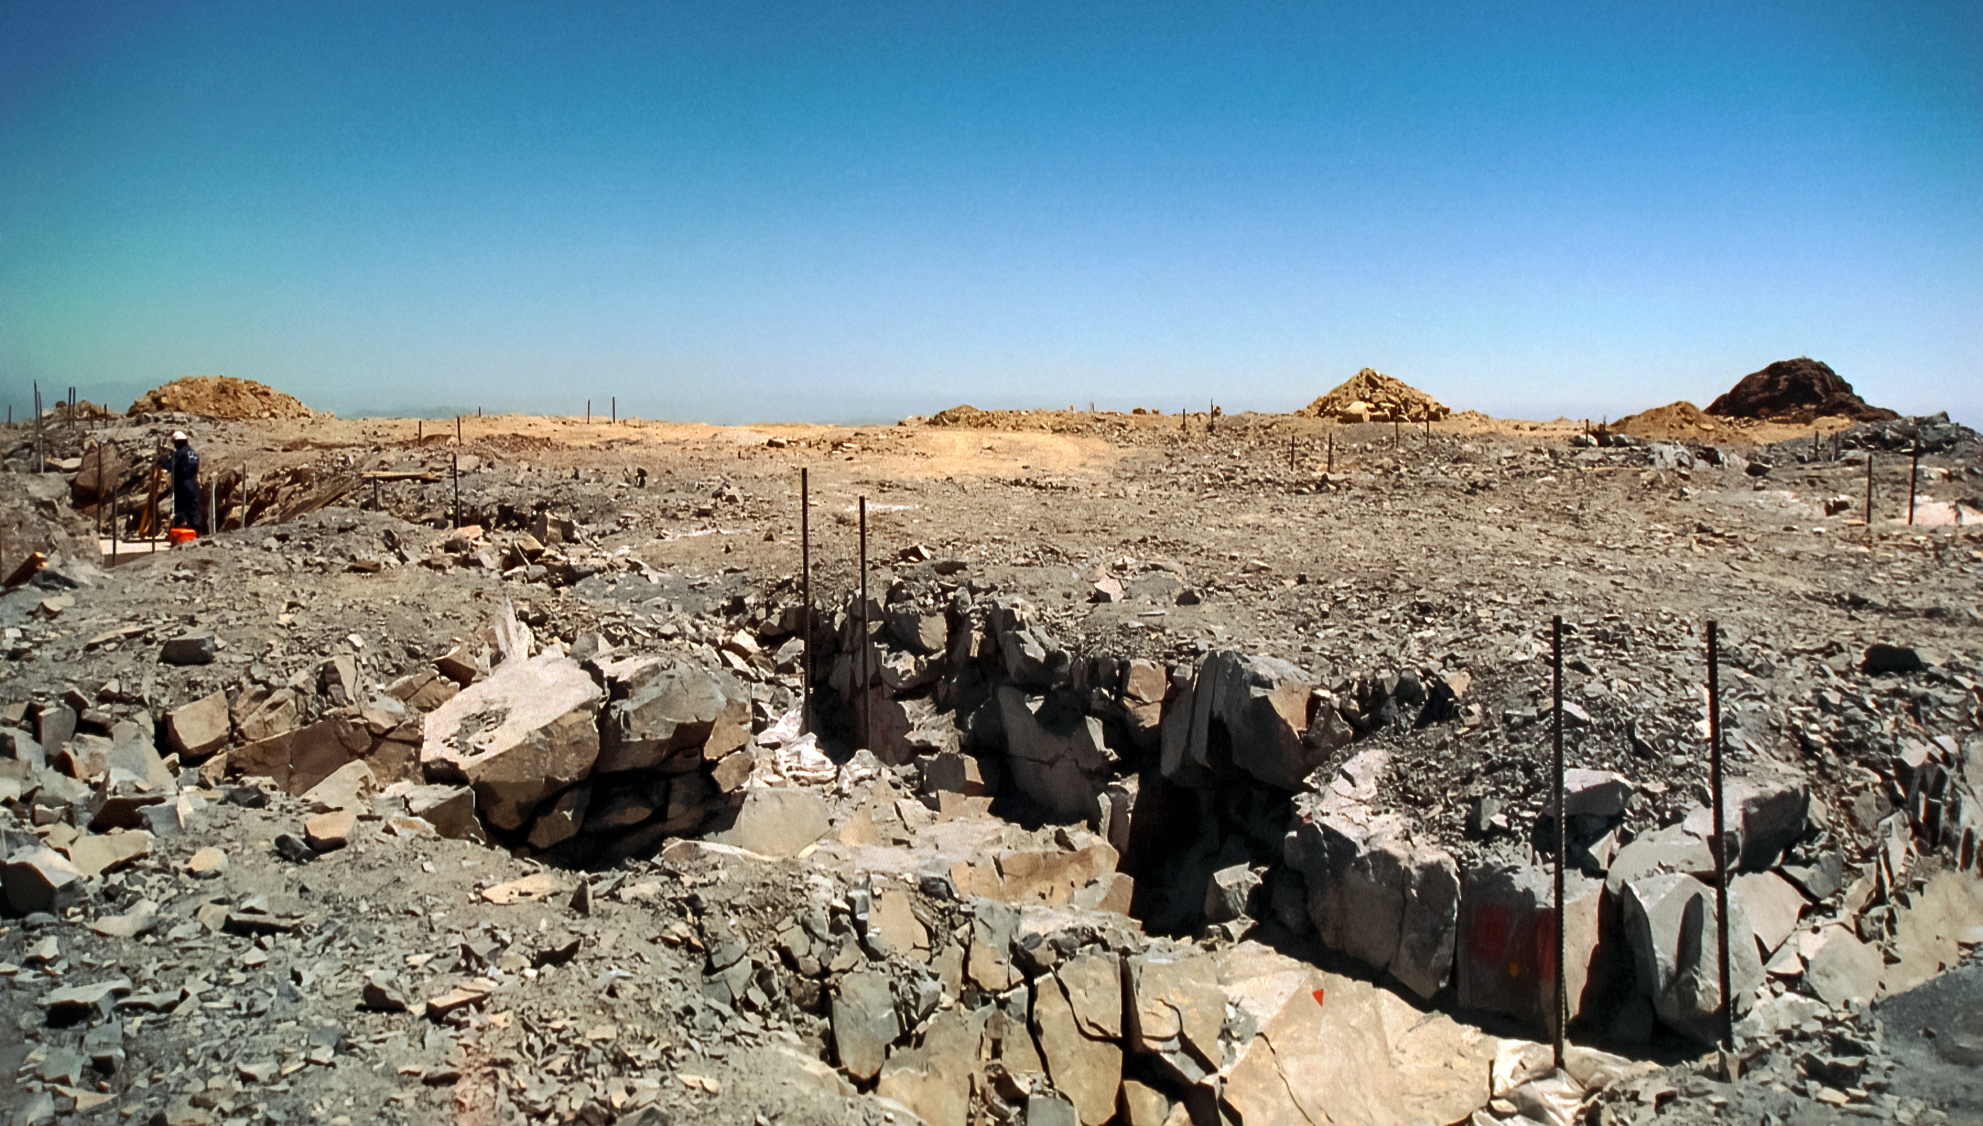

The Ground Underneath Gemini South

In 1995, construction was only beginning for the gigantic Gemini South telescope. This image was taken at the telescope's site in Cerro Pachón, Chile.

Credit: NOIRLab/NSF/AURA